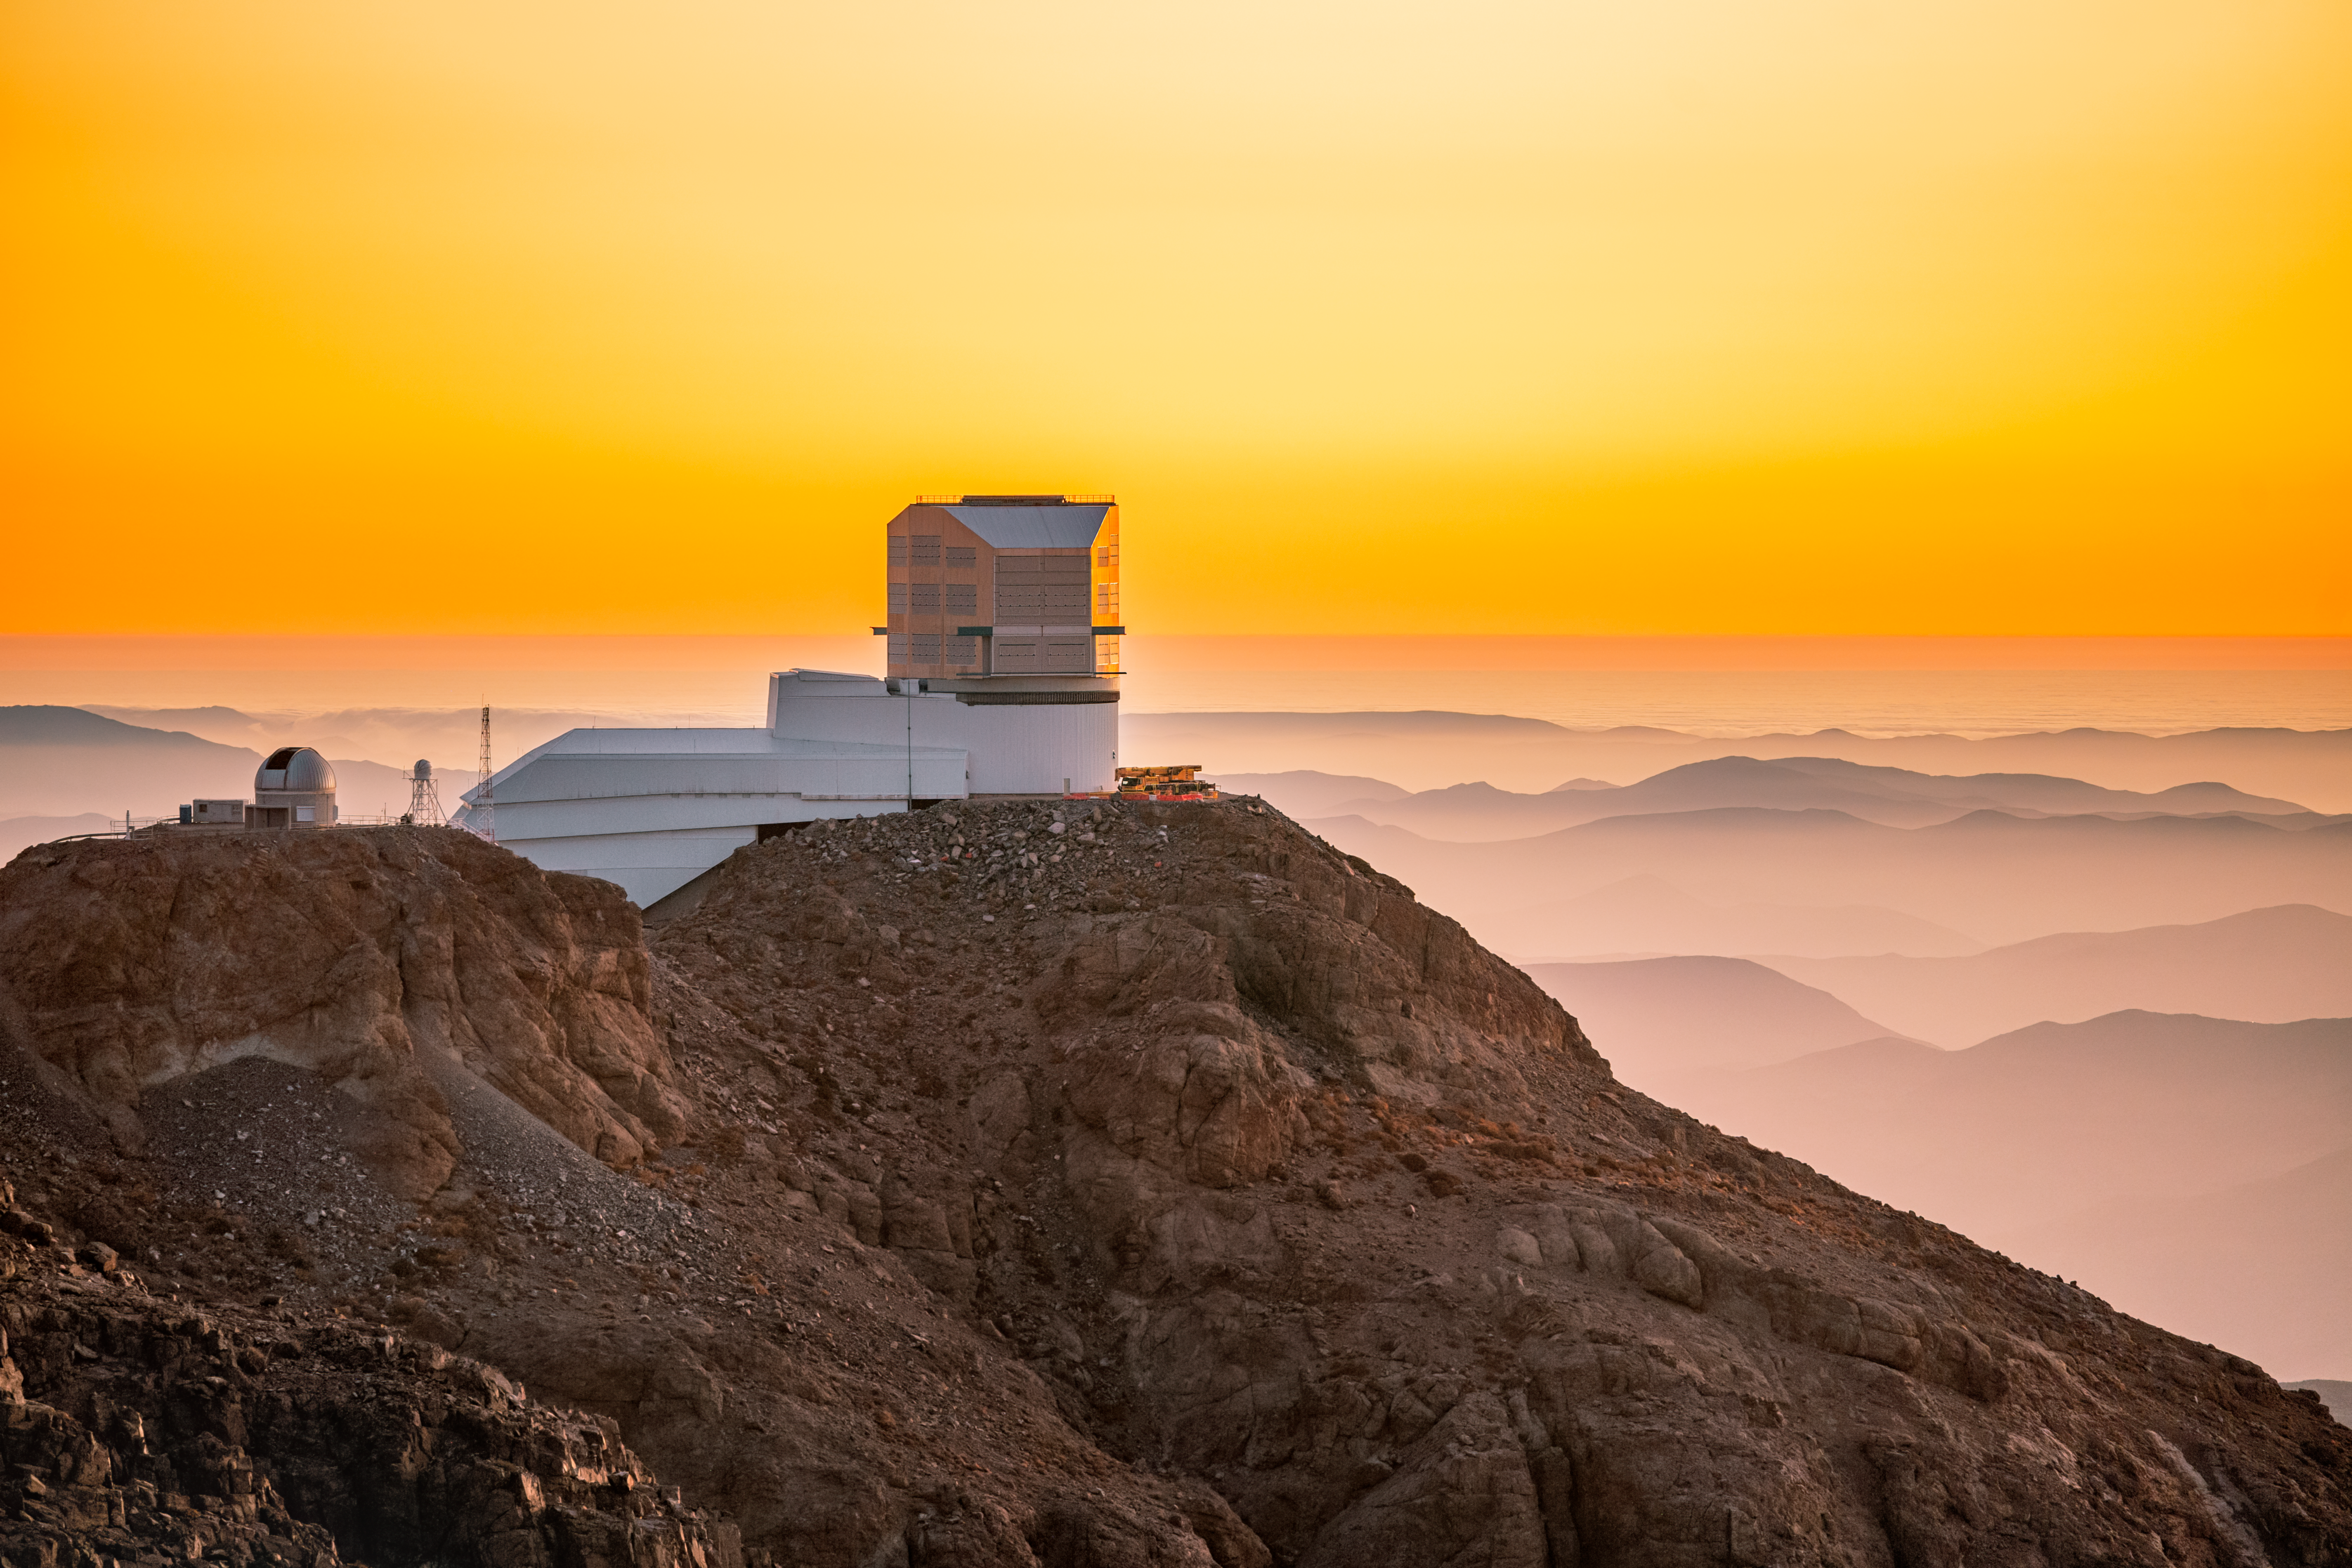

Sunset at Rubin Observatory

Sunset at Rubin Observatory on Cerro Pachón in Chile.

Credit: RubinObs/NOIRLab/SLAC/NSF/DOE/AURA/P. Horálek